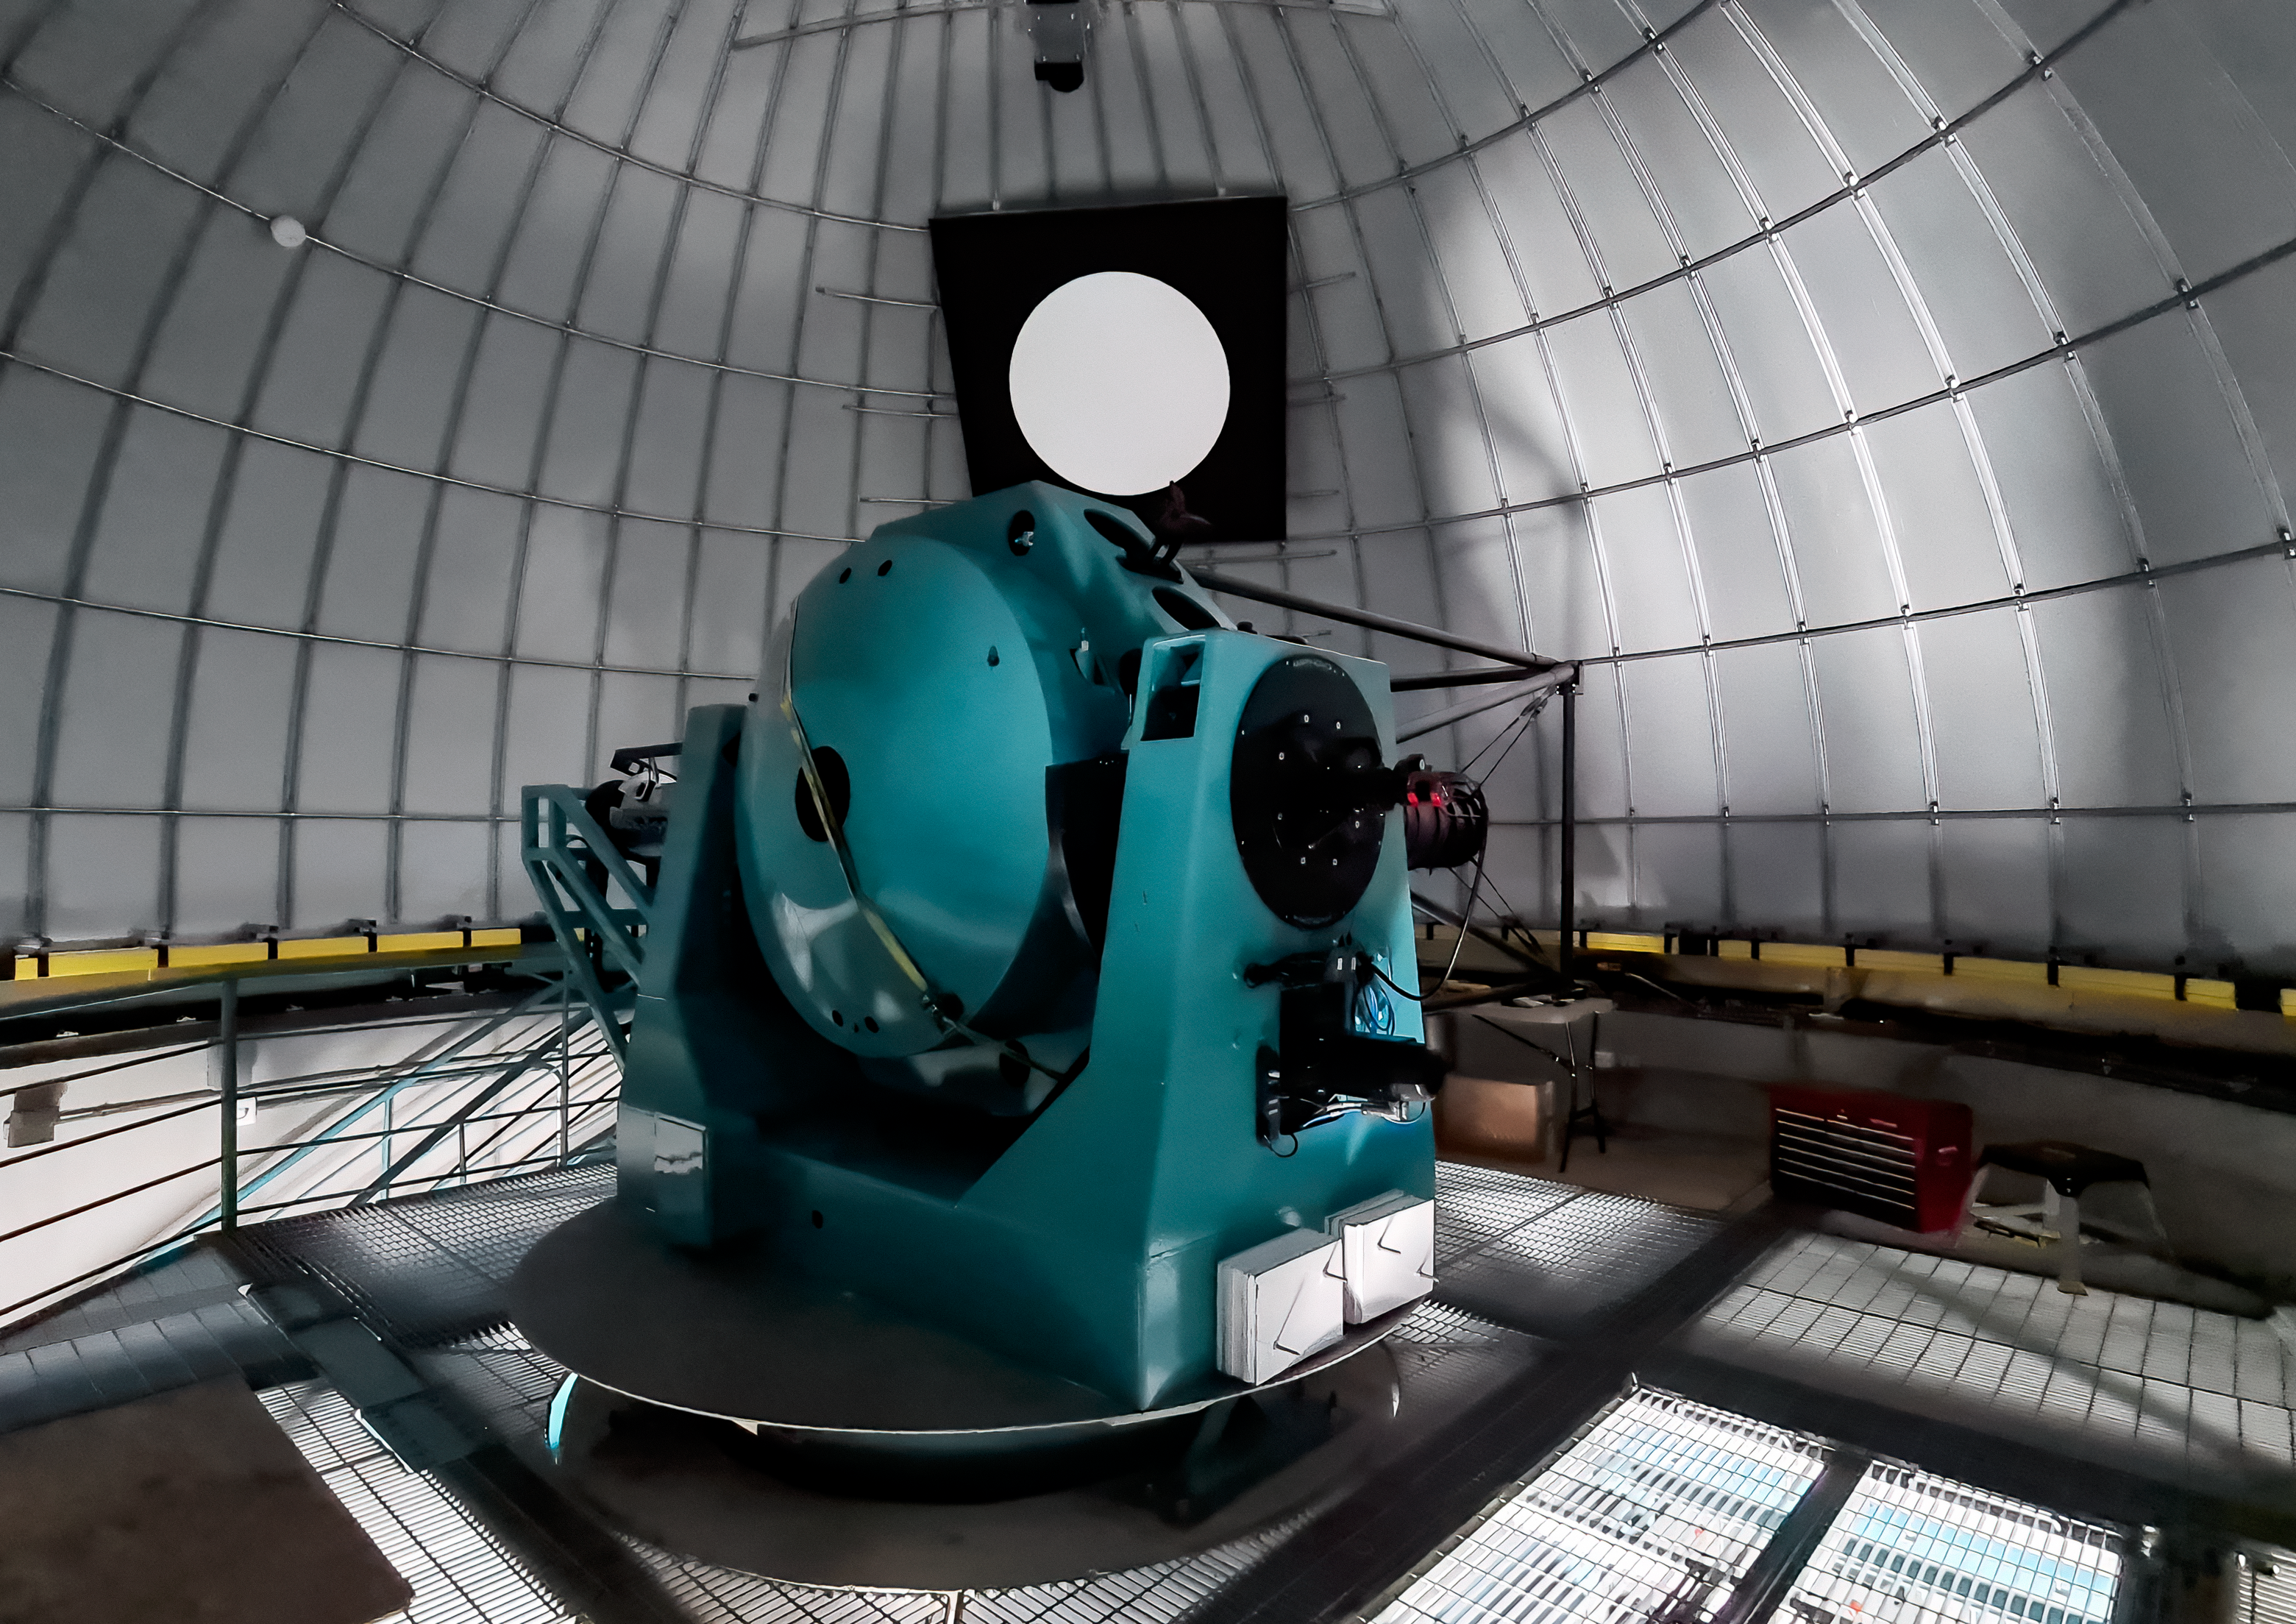

Rubin Auxiliary Telescope 28 Aug. 2020

An inspection of the summit facility and equipment was performed on August 28, 2020, after some bad weather moved through the area. In general the facilities including TMA, Dome, Power, Water lines, Casino (cafeteria), Warehouse, (M1M3), etc, are in good condition.

Credit: Rubin Obs/NSF/AURA